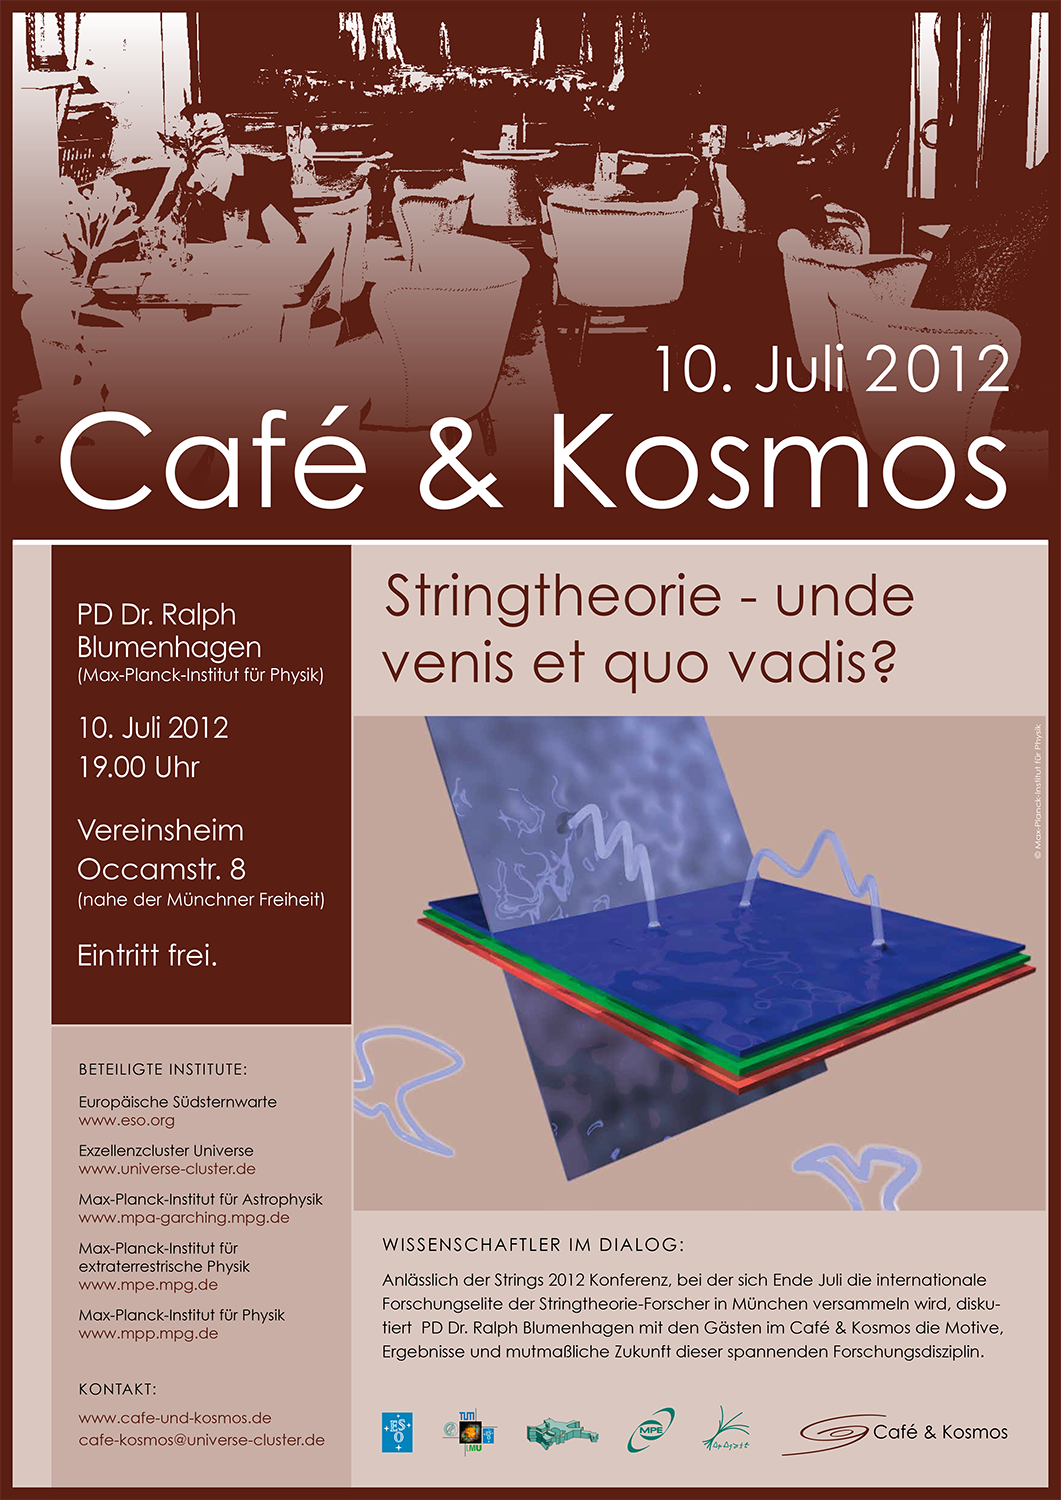

Poster of Café & Kosmos 10 July 2012

For more information about this event, visit: http://www.eso.org/public/events/special-evt/cafe-and-kosmos.html

This product is only available in electronic form.

Credit: ESO